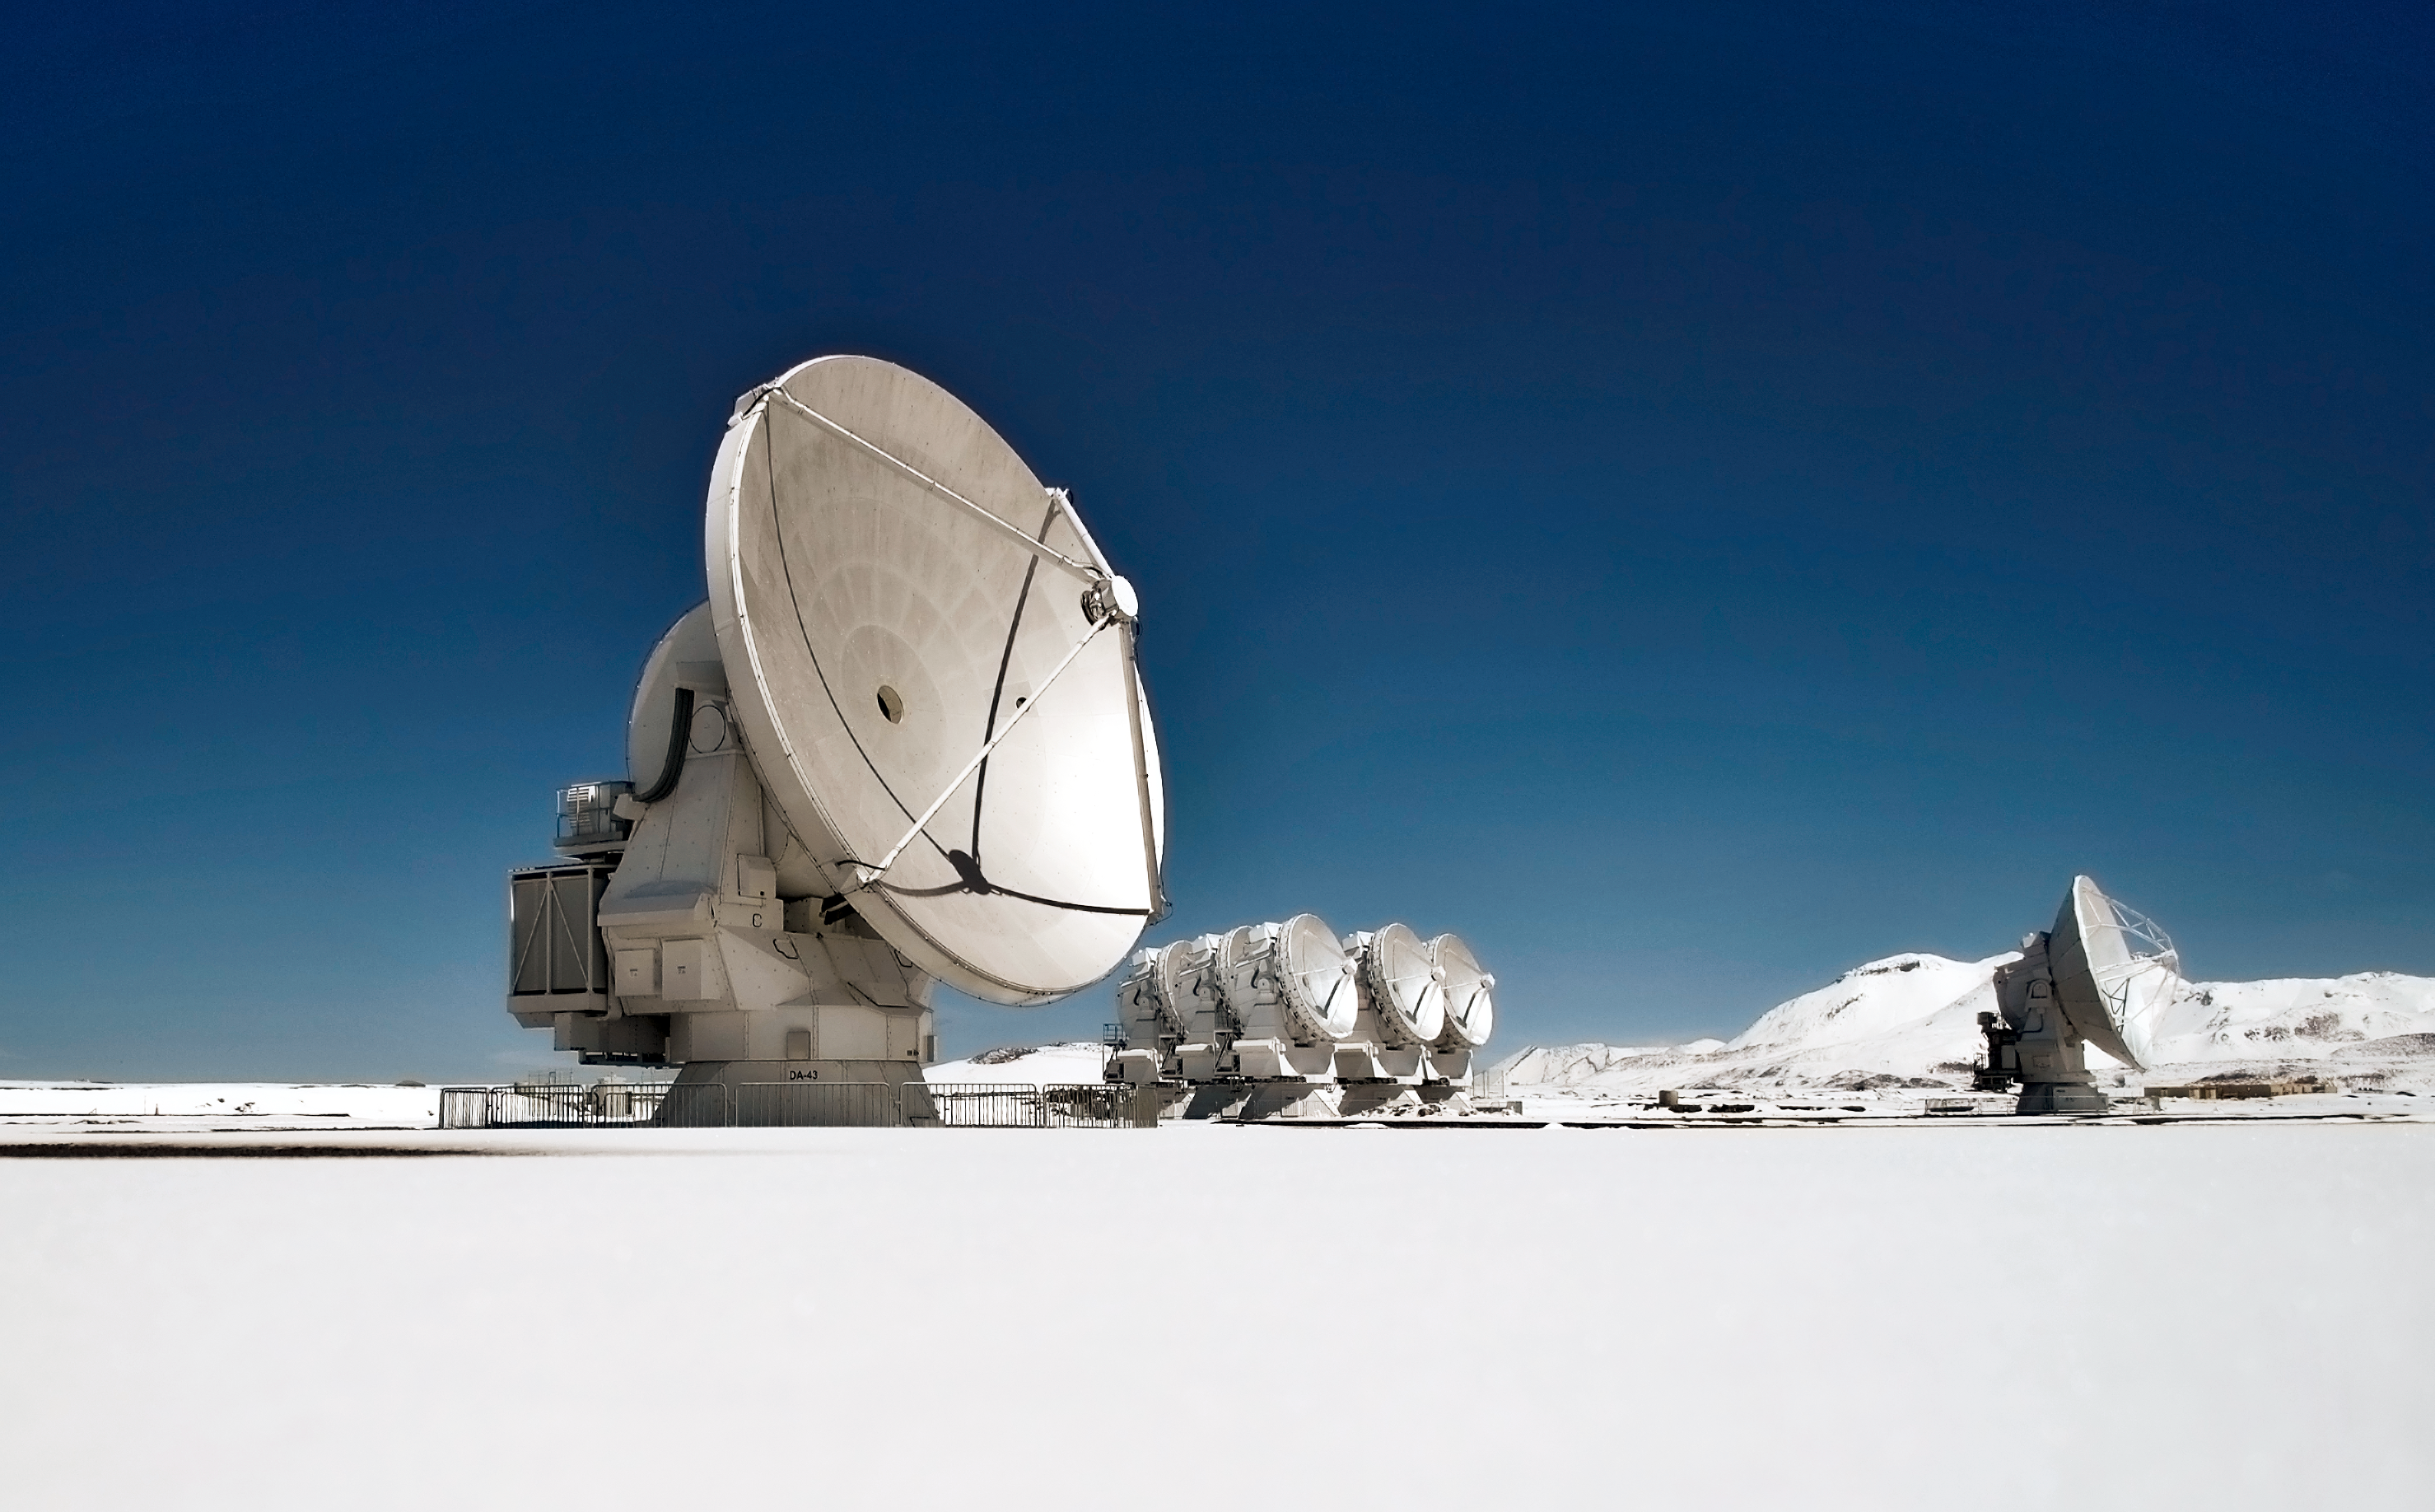

Lots of "cool stuff" at ALMA

This image shows several antennas which make up part of the Atacama Large Millimetre/submillimetre Array (ALMA). ALMA will be composed initially of 66 high precision antennas located on the Chajnantor plateau, 5000 metres altitude in northern Chile. These antennas are seen among a cool, snowy backdrop.

ALMA is also where all the “cool stuff” is happening. Among the most profound mysteries in astronomy are the origins of things such as galaxies, stars, planets, and the molecules that seed life. ALMA observes light emitted by cool-temperature objects in space, which permits us to unravel profound mysteries about the formation of planets and the appearance of complex molecules, including organic molecules.

Credit: ESO/Sergio Otarola